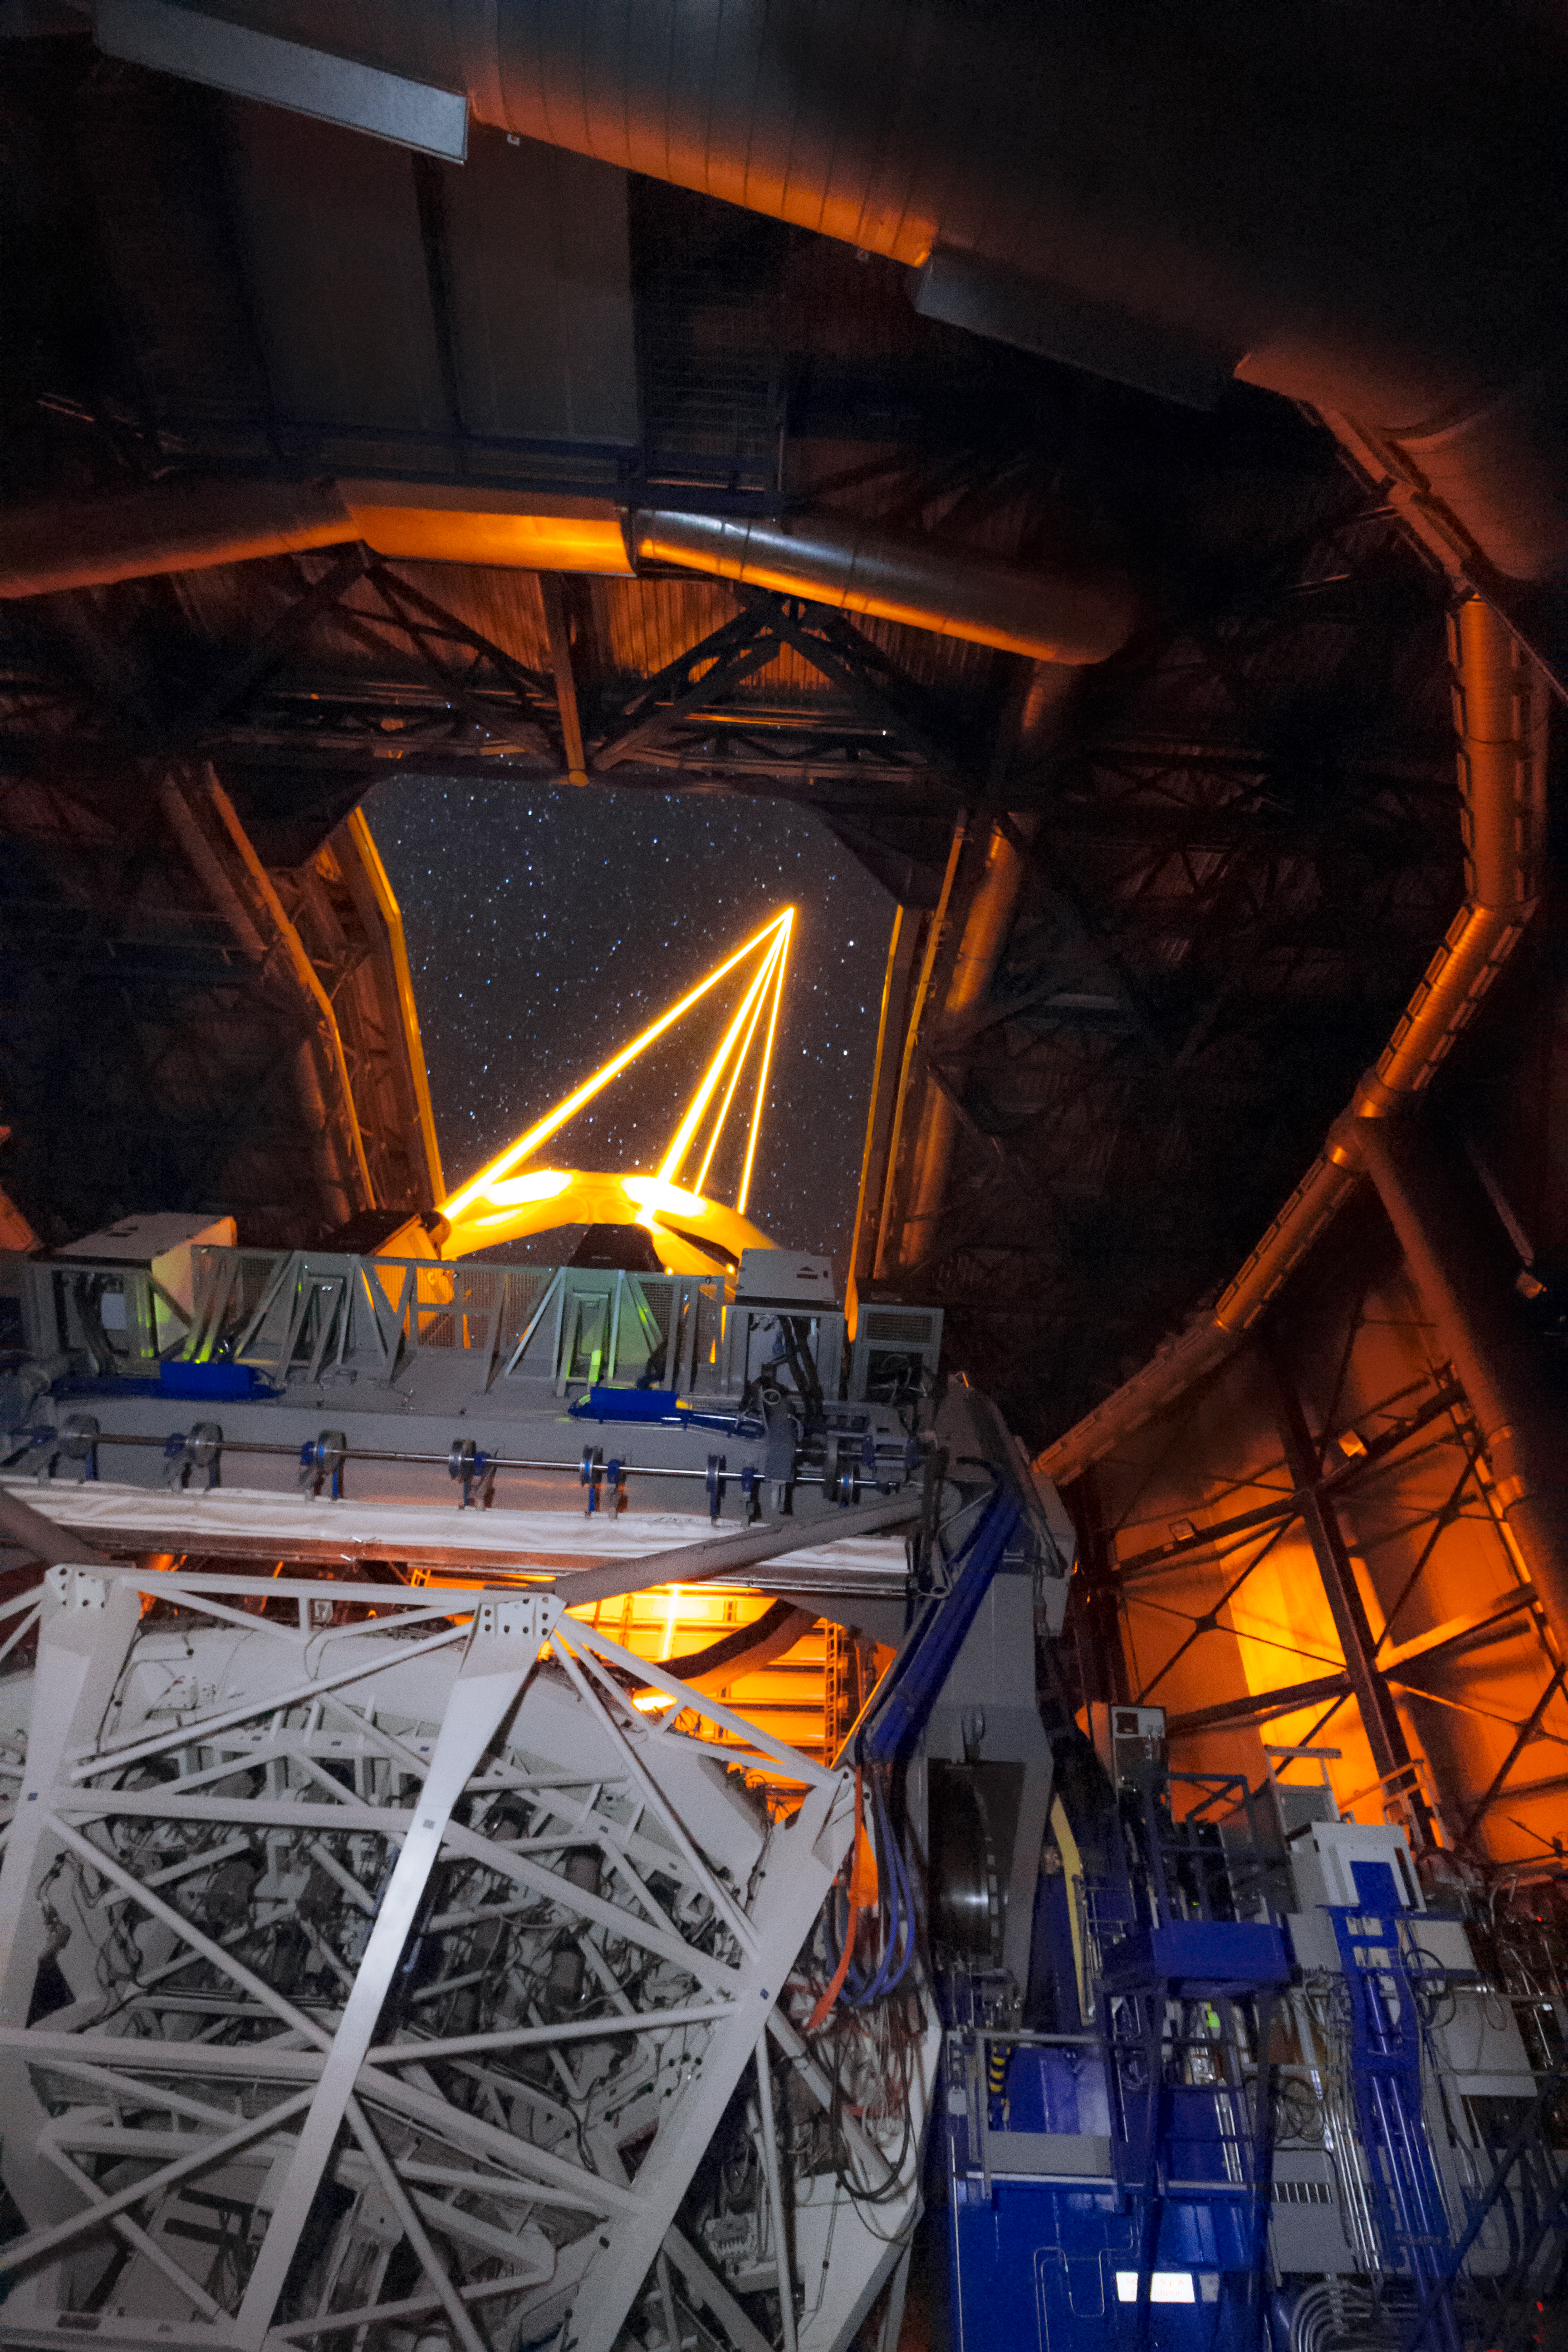

The AOF + MUSE at work

Inside the UT4 of the Very Large Telescope, part of the Adaptive Optics Facility, the four Laser Guide Stars Facility, point to the skies during the first observations using the MUSE instrument. The AOF system is composed of many parts working together to create sharp images of astronomical objects.

Credit: Roland Bacon